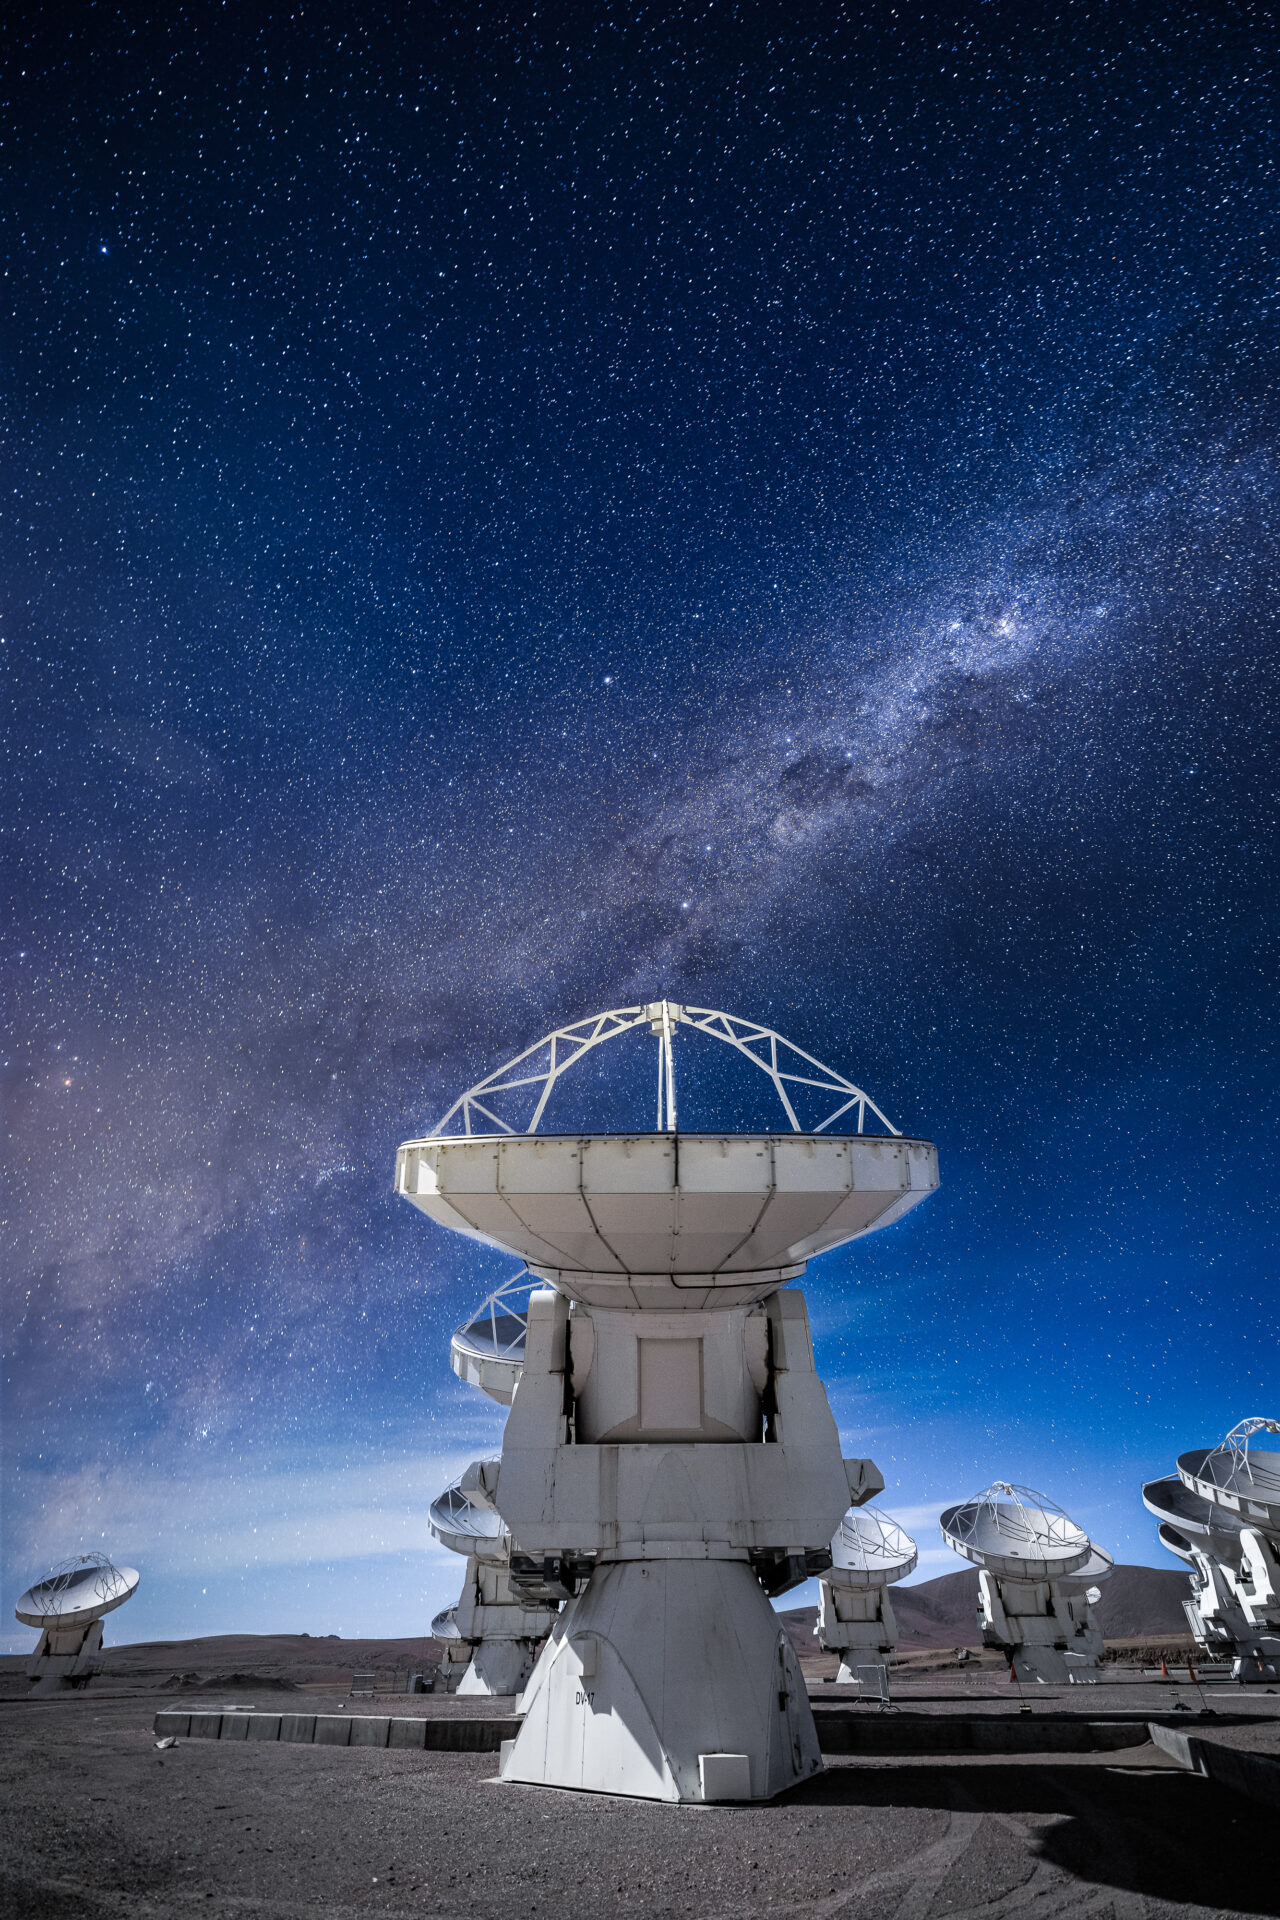

ALMA Antennas

An illuminated antenna despite the night, with the Milky Way's Carina-Sagittarius arm highlighted against the starry night.

Credit: Alex Pérez